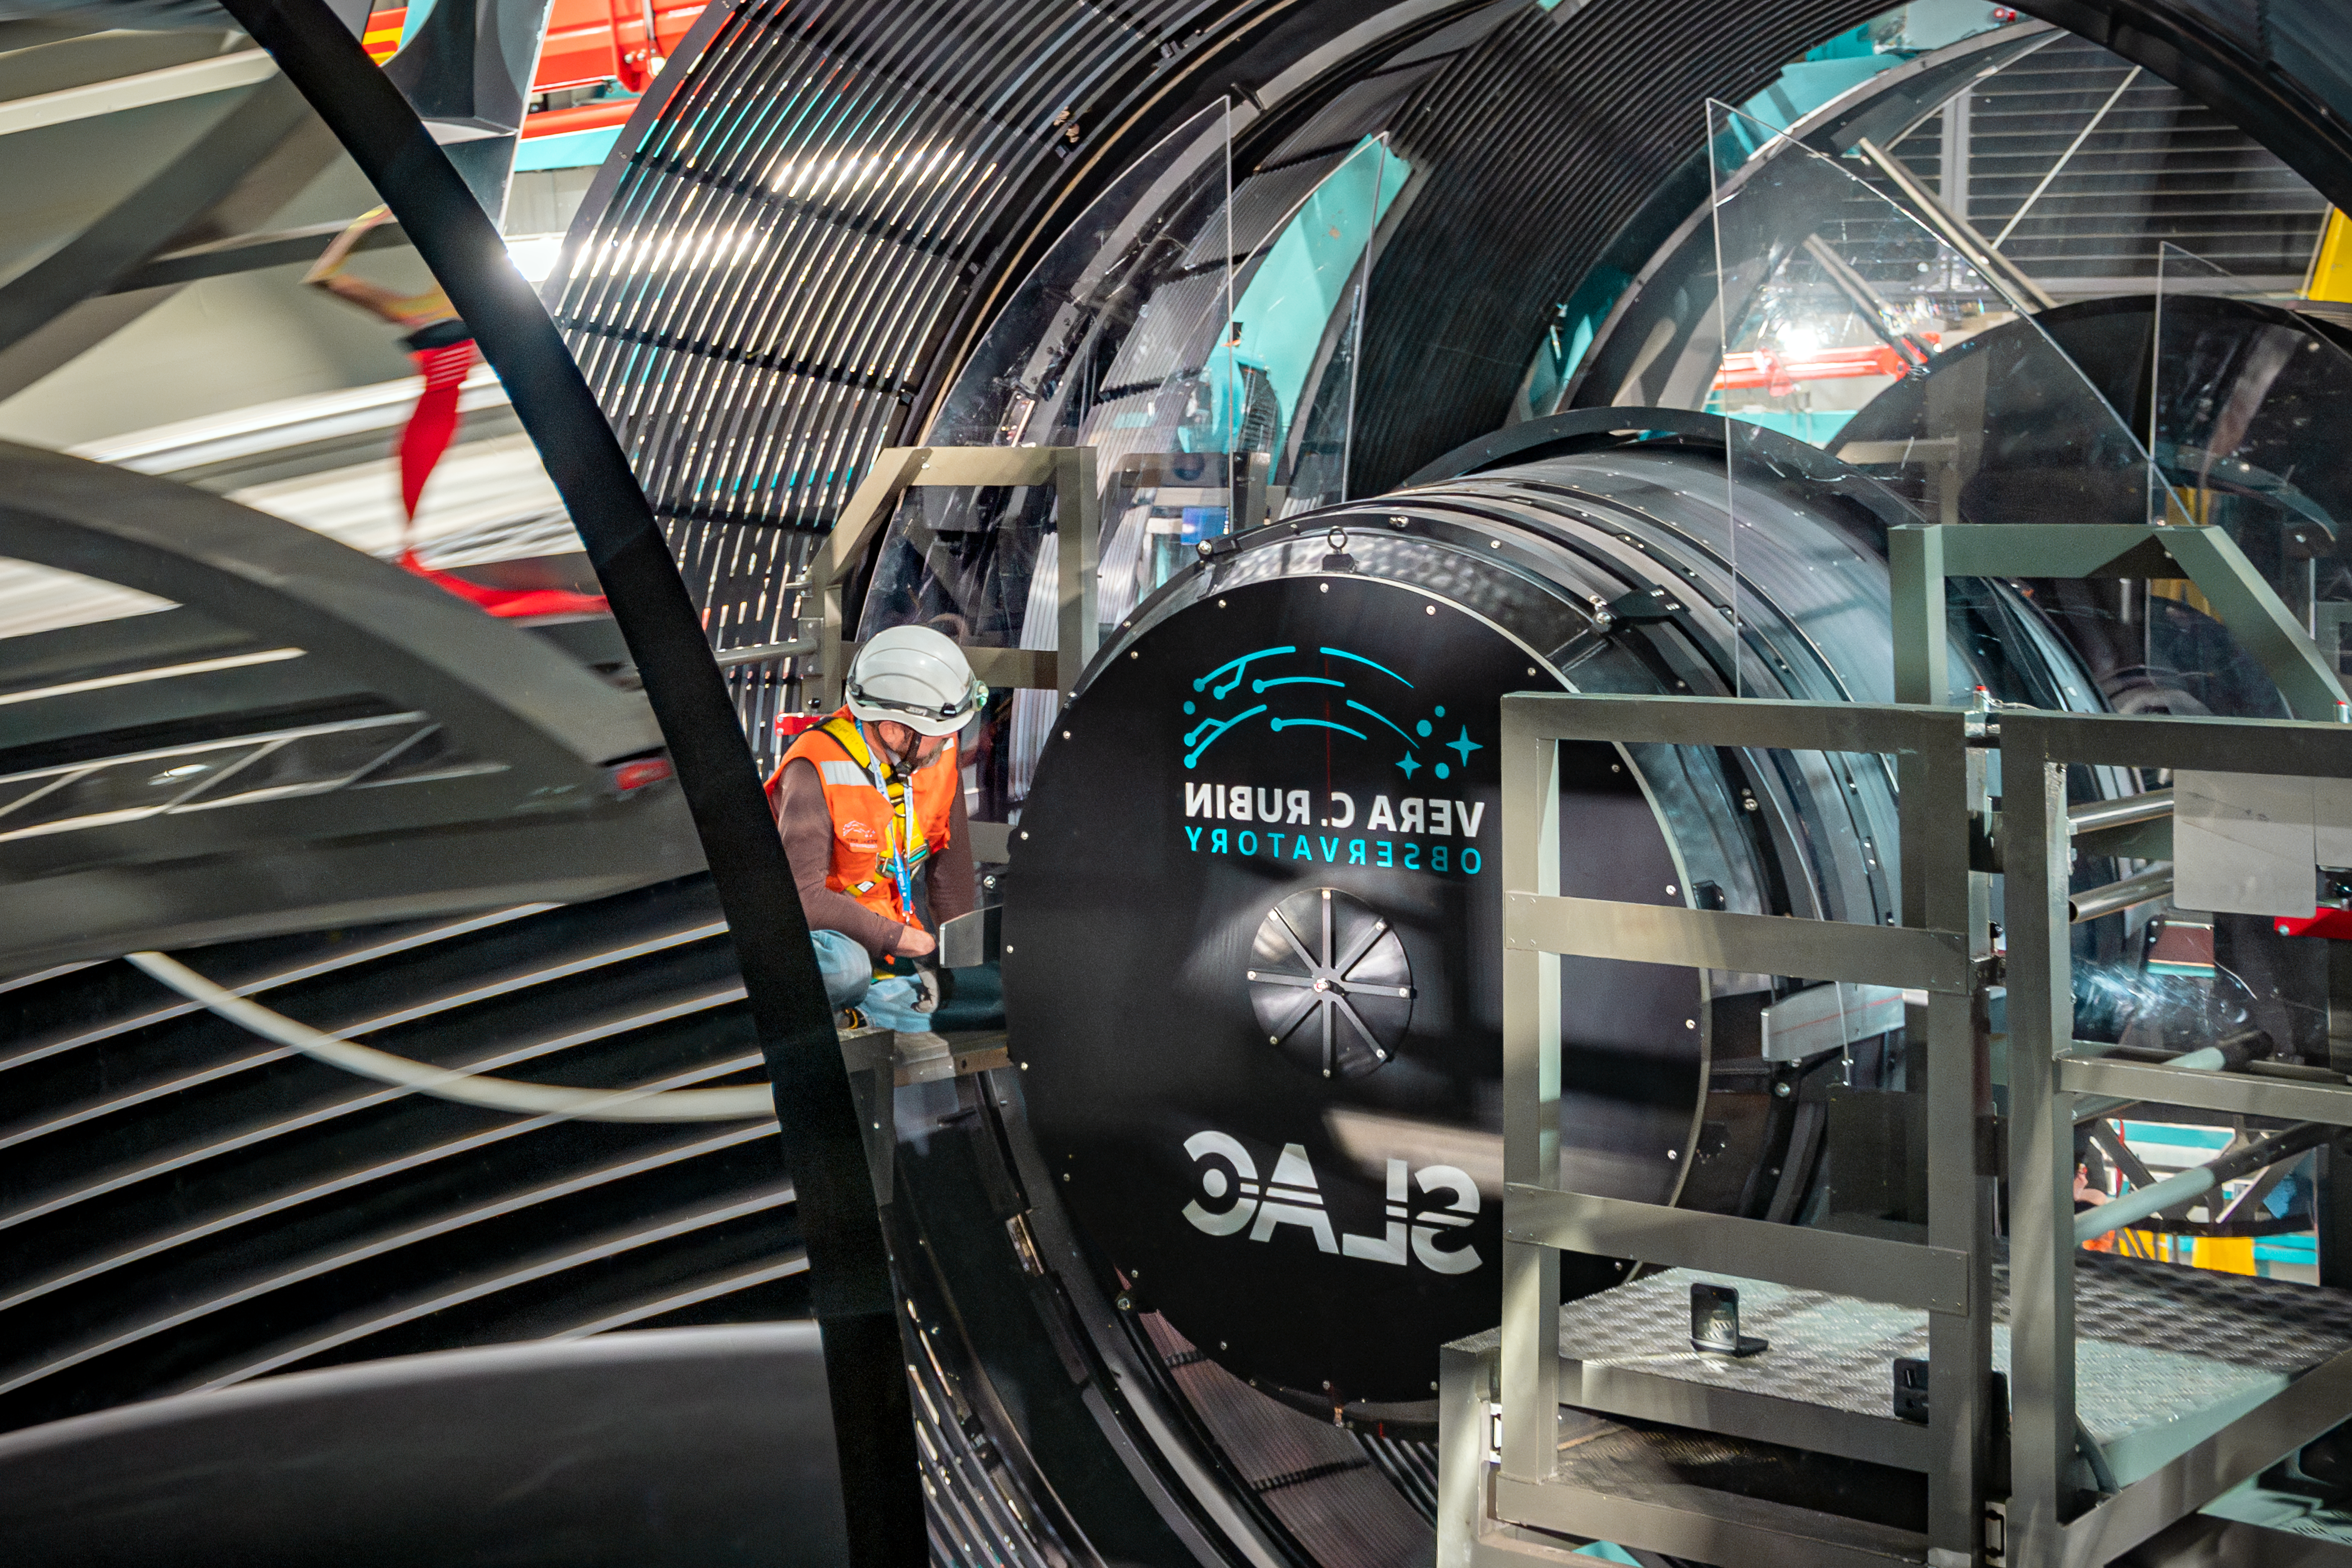

LSST Camera Installation

The NSF–DOE Vera C. Rubin Observatory team installing the LSST Camera on the Simonyi Survey Telescope in March 2025.

Credit: RubinObs/NOIRLab/SLAC/NSF/DOE/AURA/B. Quint